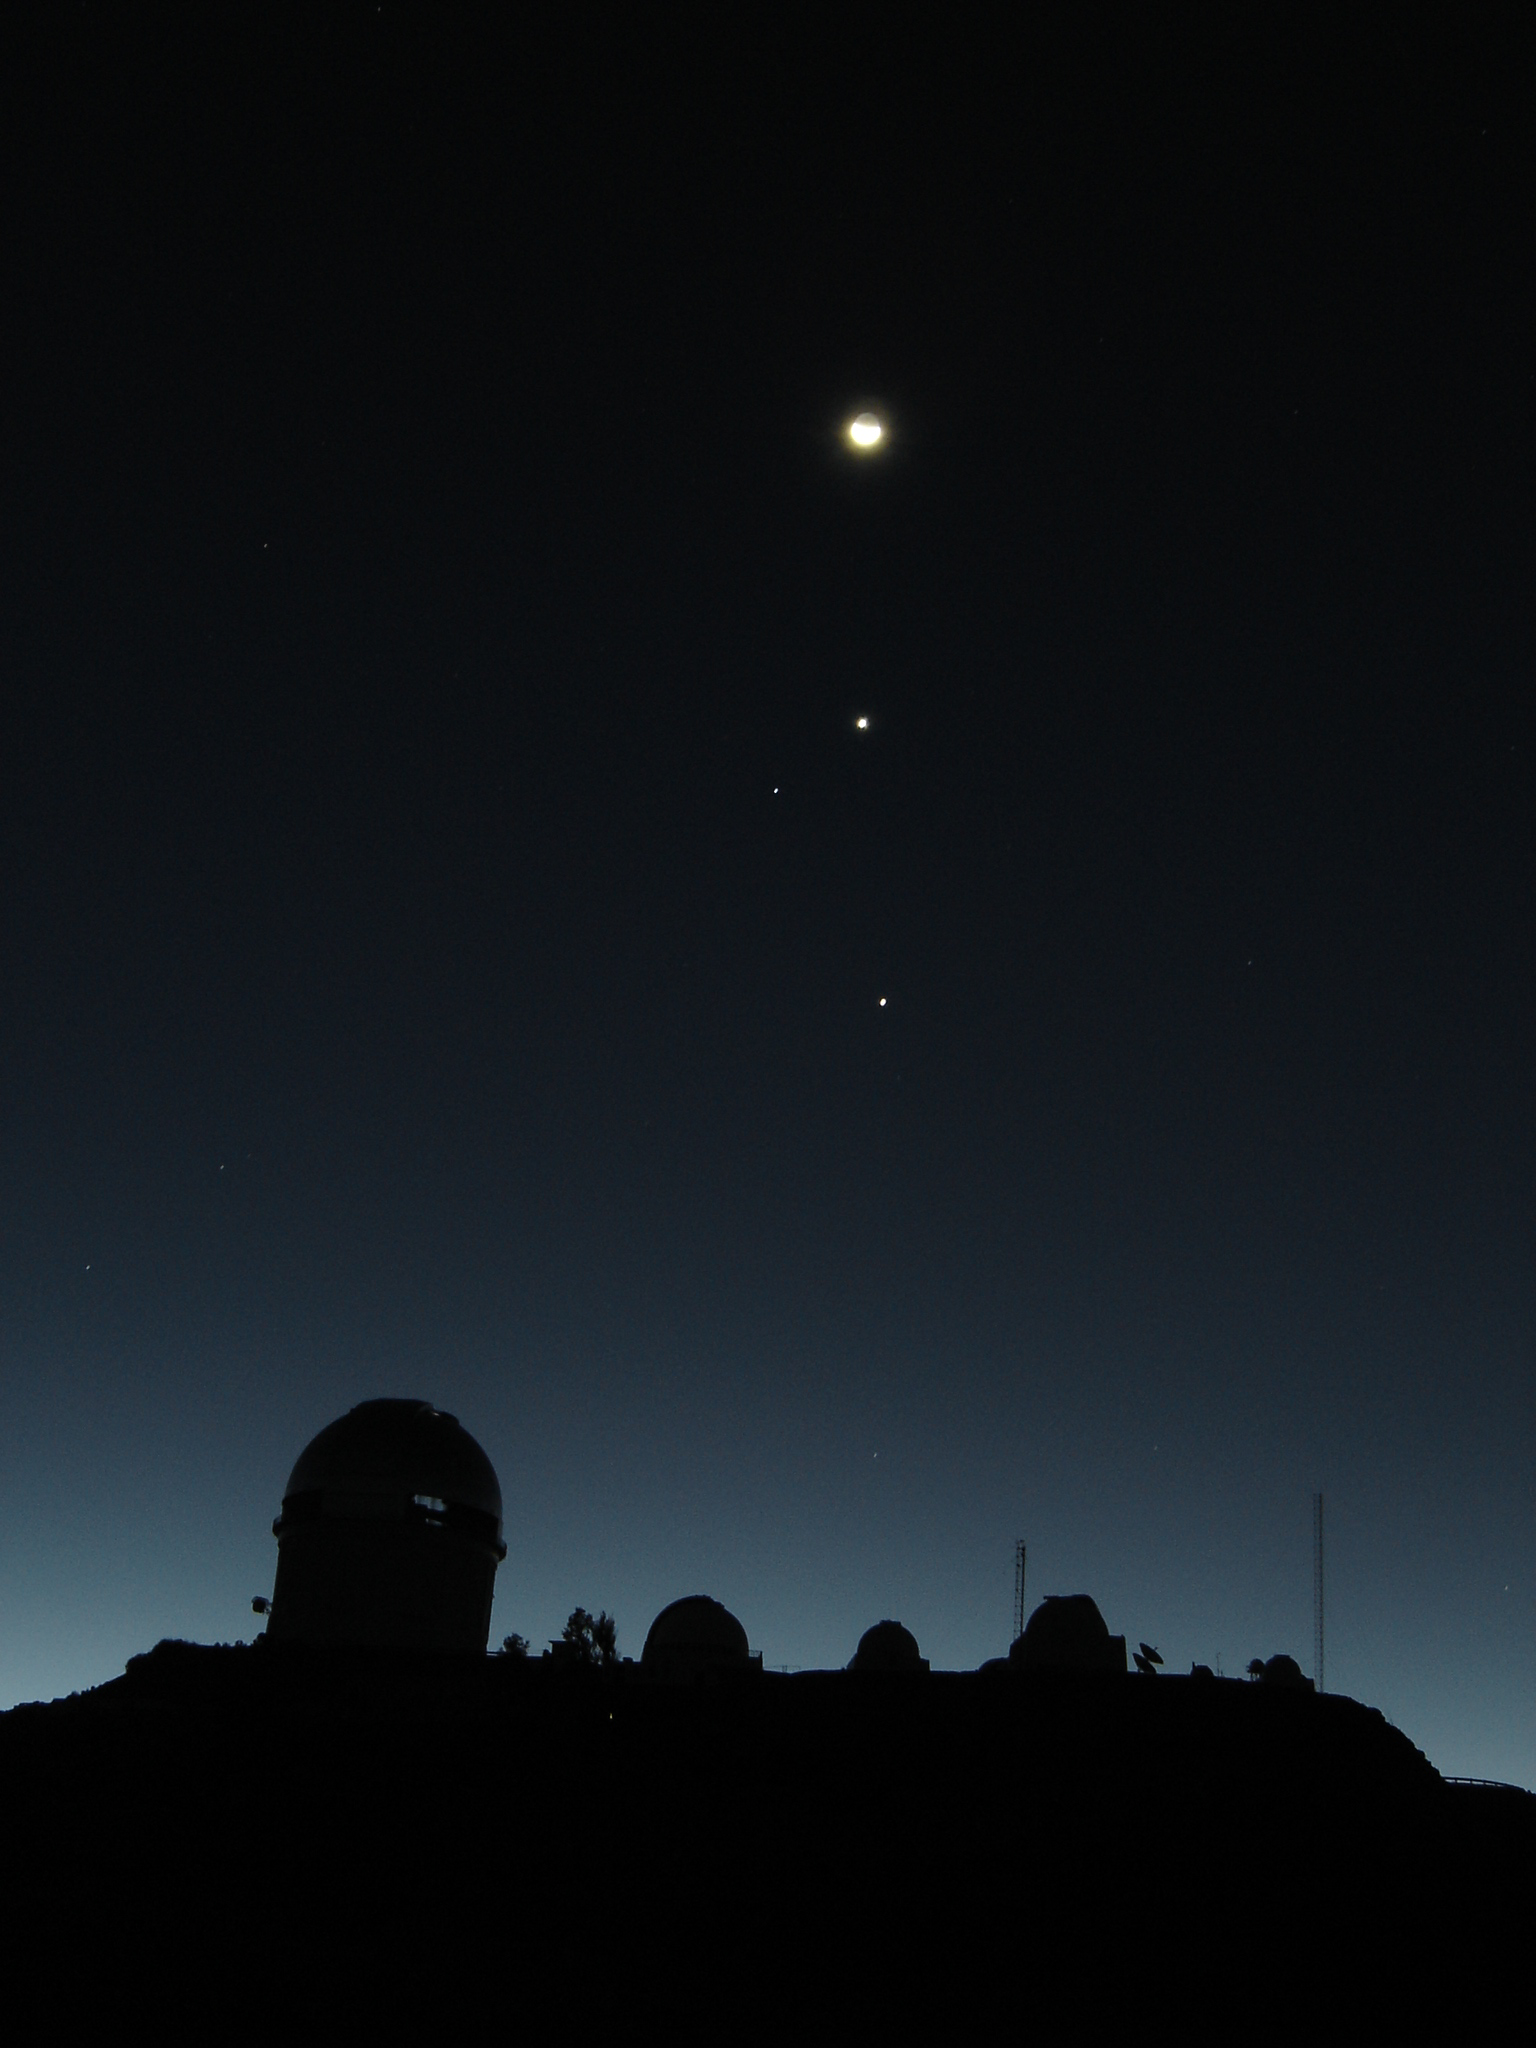

Luna, Venus, Spica, Jupiter y Tololo

The Moon, planet Venus, the bright star Spica and planet Jupiter are seen (in descending order) over Cerro Tololo Inter-American Observatory in Chile in September 2005.

Credit: A. Pasten, A. Gomez and NOIRLab/NSF/AURA